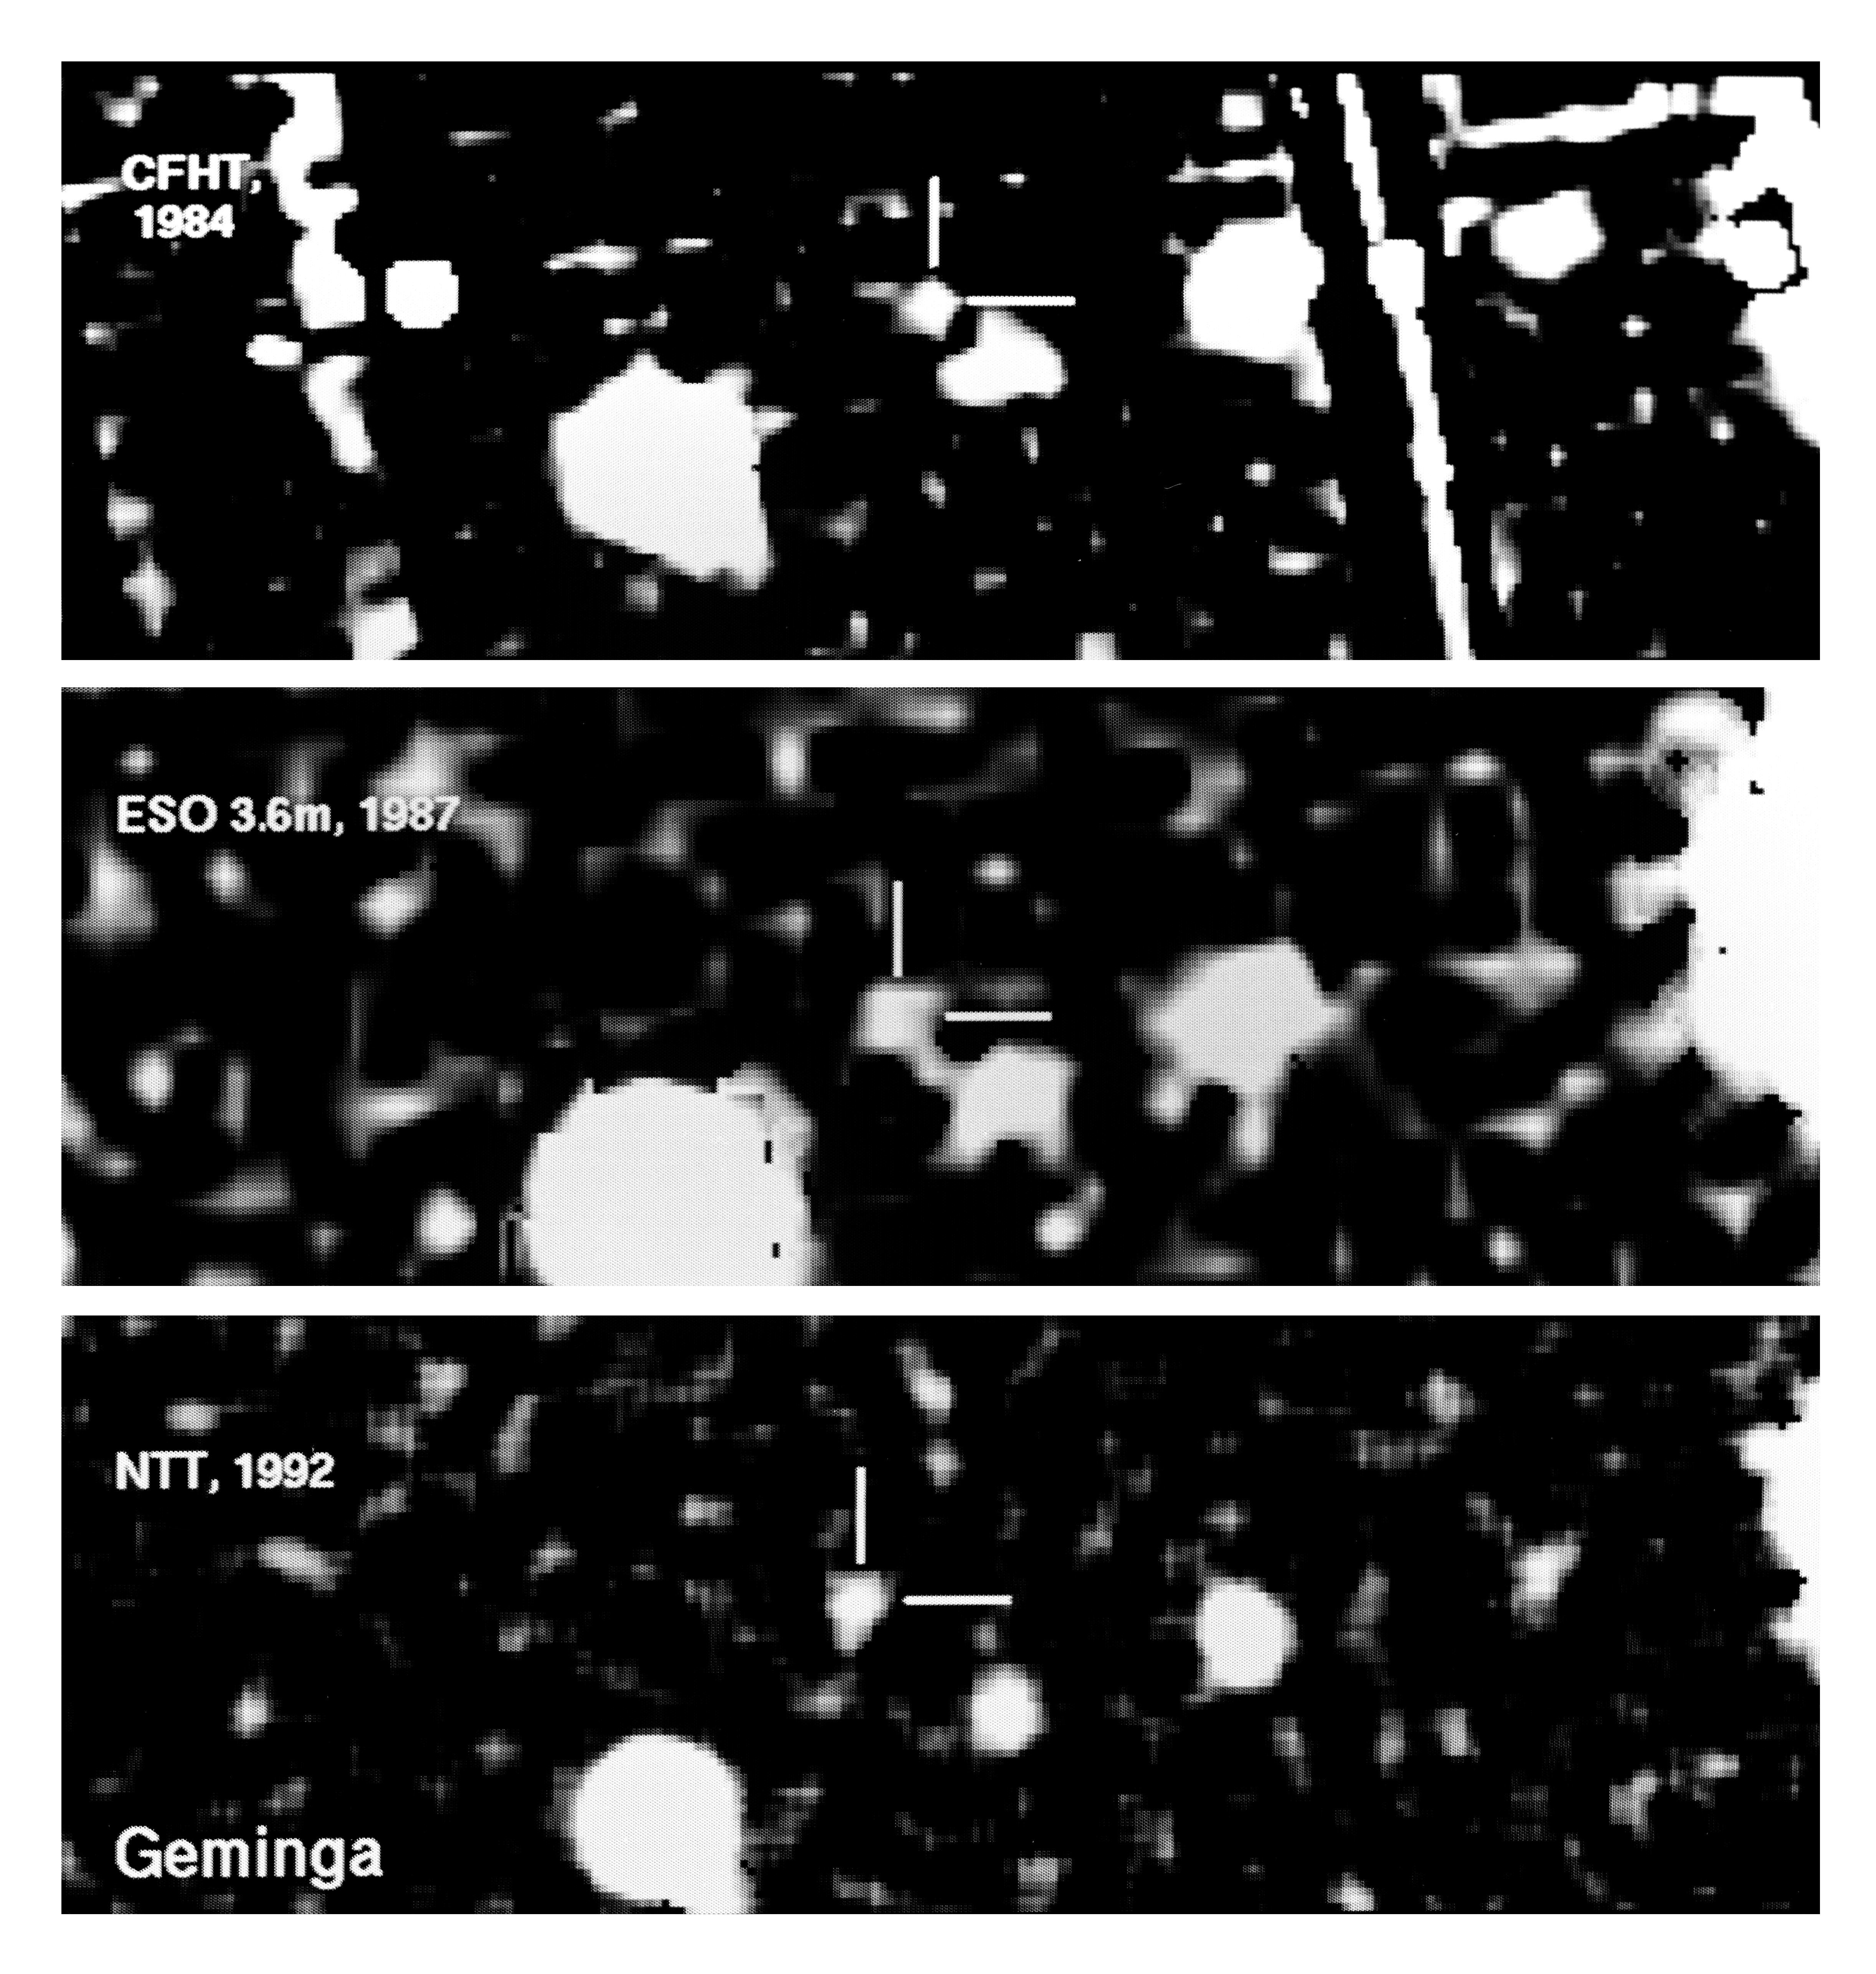

Mysterious GEMINGA on the move

These photos illustrate the motion of the strange object GEMINGA, now believed to be the nearest known neutron star. The fact that GEMINGA is moving was discovered in early November 1992 on the basis of these photos by Italian astronomers Giovanni F. Bignami, Patrizia A. Caraveo and Sandro Mereghetti, all of the Istituto per Ricerce in Fisici Cosmica e Technologie Relative, Milan. The rate of motion indicates a distance of about 300 light-years (100 parsec).

The star-like image of GEMINGAs optical counterpart, known as G'' and with a magnitude of 25.5, is indicated in all three photos which show the same sky field, as recorded by CCD cameras at different telescopes in different years. The upper photo was obtained by French astronomer Laurent Vigroux at the Canada-France-Hawaii telescope at Mauna Kea on January 7, 1984; it is a composite of 12 individual exposures of 15 min each under good seeing conditions (0.9 arcsecond). At that time the CCDs were considerably more noisy than now, and there are some image faults in this image, for instance the near-vertical straight lines. The middle photo was obtained on January 29, 1987 by Bignami, Caraveo and Mereghetti with the ESO 3.6-m telescope at La Silla during mediocre conditions (seeing 1.6 arcsecond); it consists of 8 superposed exposures of 15 min each. The lower photo was made with the ESO 3.5-m New Technology Telescope by ESO astronomer Alain Smette on November 5, 1992; 10 exposures of 15 min each were combined; the seeing was very good (0.7 arcsecond). The ESO images were made at low altitude, due to GEMINGAs northern position, 18° north of the celestial equator.

The measured motion of G'' between 1984 and 1992 is 1.5 arcsecond, corresponding to about 0.2 arcsecond/year. The direction of the motion is towards North-East (upper left corner). The width of the photos is about 30 arcseconds.

Credit: ESO